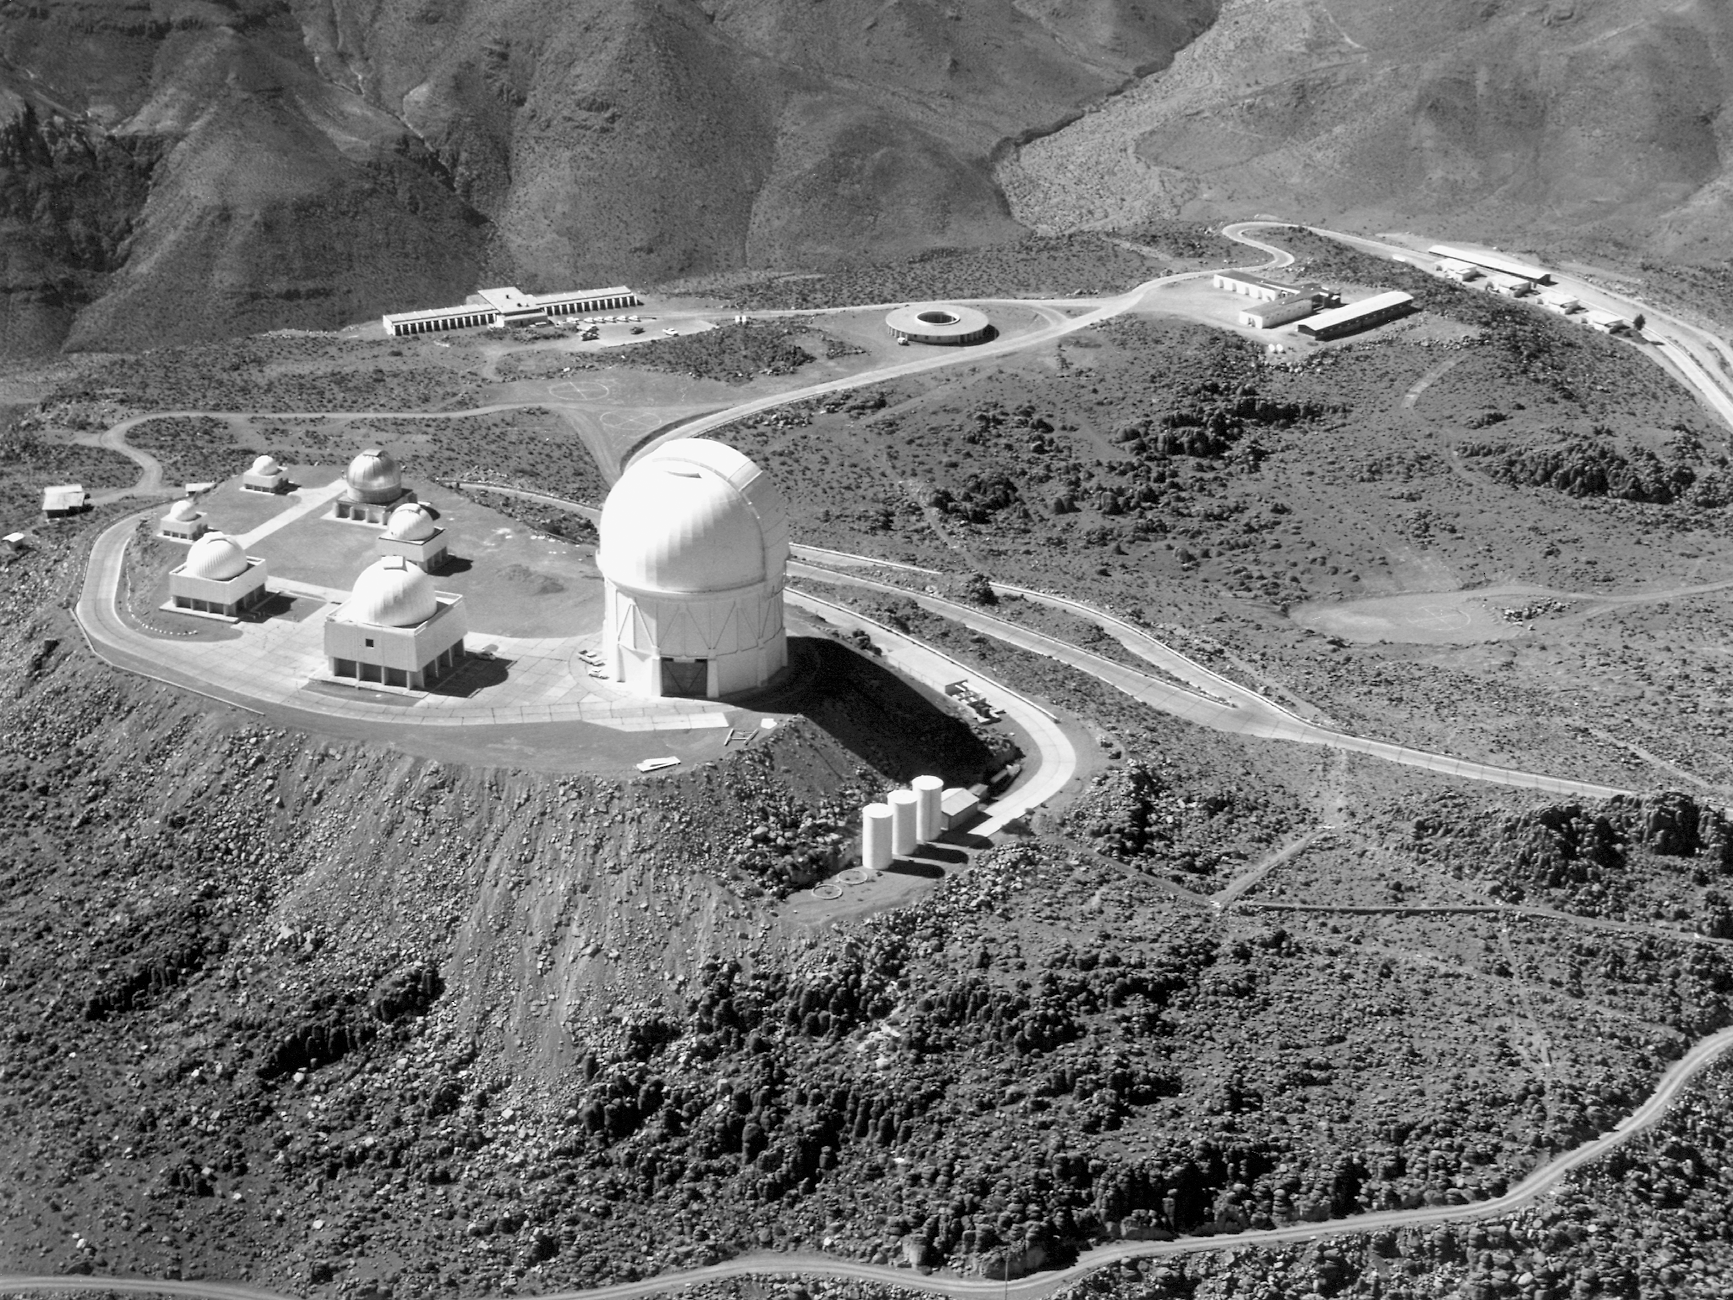

CTIO, October 1977

Cerro Tololo Inter-American Observatory as seen in October 1977.

Credit: NOIRLab/AURA/NSF